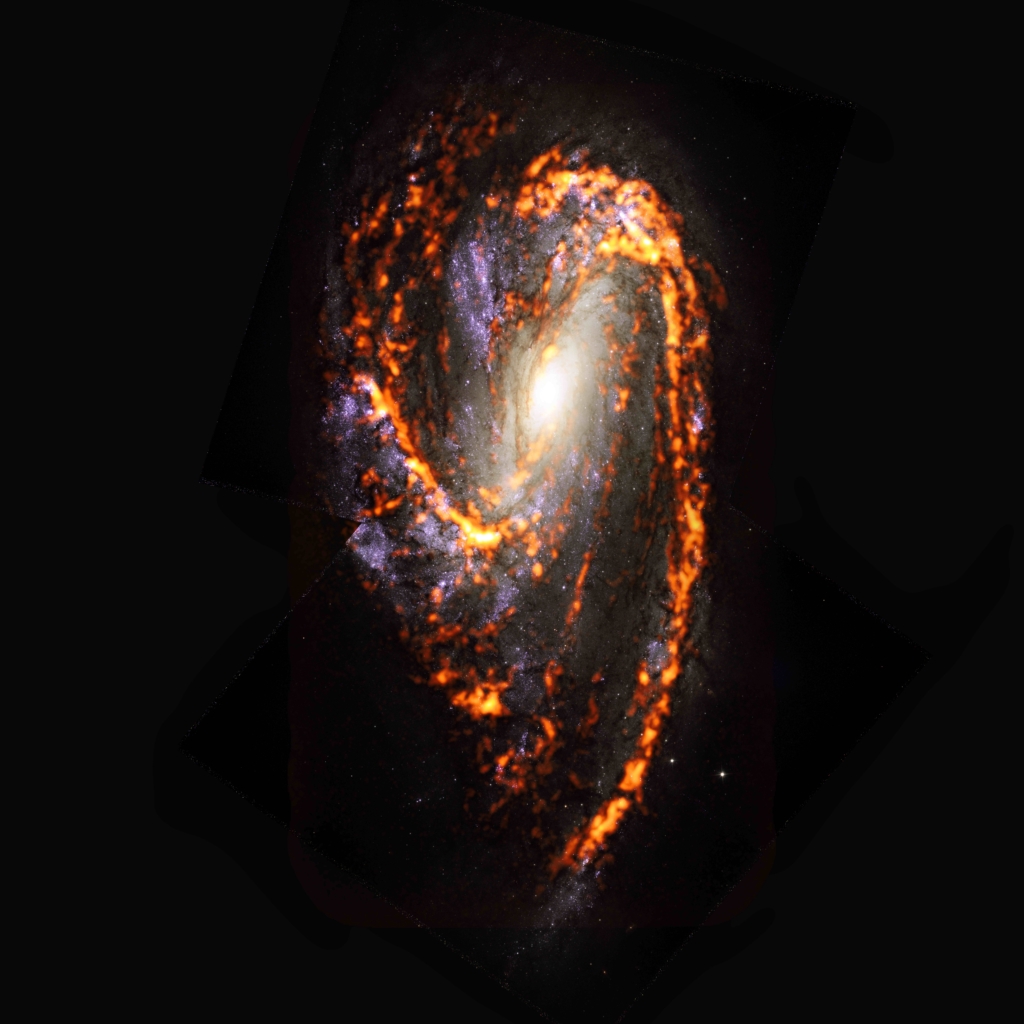

PHANGS-ALMA Survey: NGC3627

Seen here as an ALMA (orange) composite with Hubble Space Telescope (red) data, NGC3627 is one of nearly 100 galaxies observed during a PHANGS census of the nearby Universe. The census revealed that stellar nurseries within galaxies are diverse in both appearance and behavior. This thwarts commonly accepted scientific theory. NGC3627 is an example of asymmetric morphology catalogued by the study.

Credit: ALMA (ESO/NAOJ/NRAO)/ESA/NASA/PHANGS, S. Dagnello (NRAO)